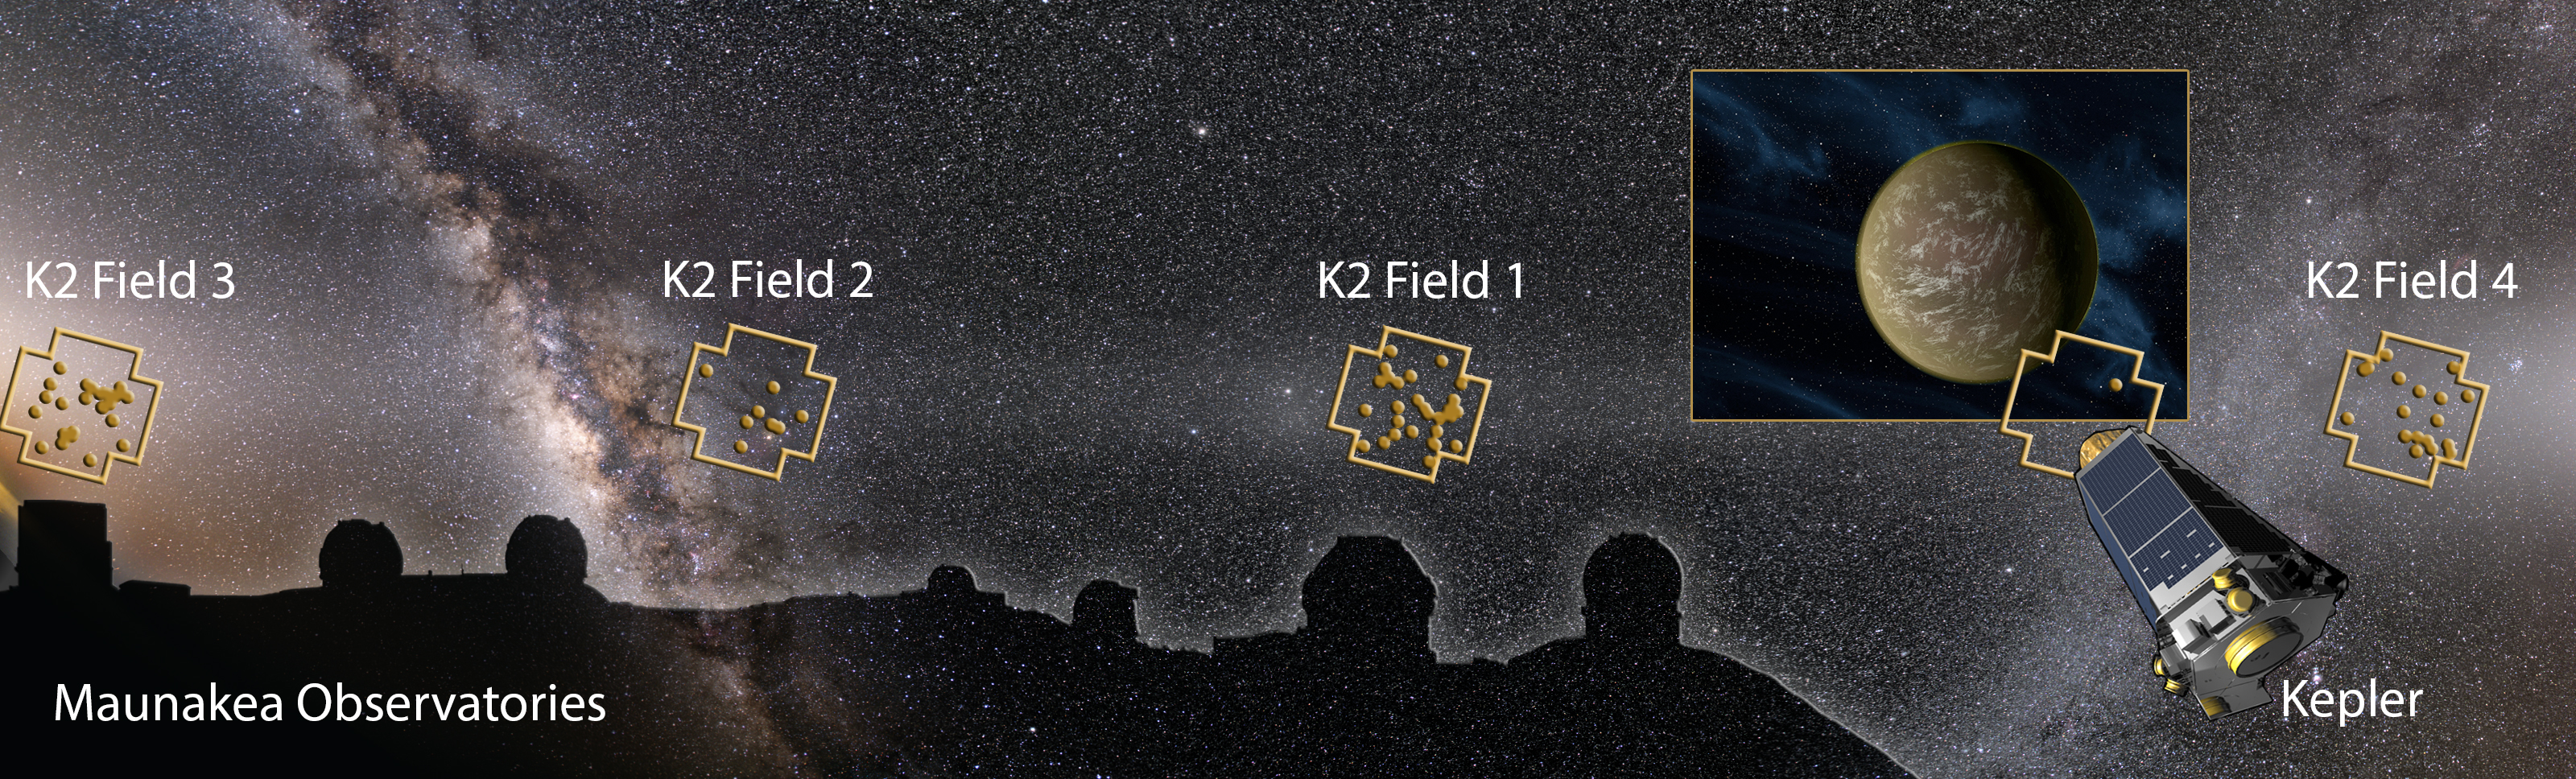

Gemini Observatory Instrumental in Exoplanet Harvest

Image montage showing the Maunakea Observatories, Kepler Space Telescope, and night sky with K2 Fields and discovered planetary systems (dots) overlaid. An international team of scientists discovered more than 100 planets based on images from Kepler operating in the ‘K2 Mission’. The team confirmed and characterized the planets using a suite of telescopes worldwide, including four on Maunakea (the twin telescopes of Keck Observatory, the GeminiíNorth Telescope, and the Infrared Telescope Facility). The planet image on the right is an artist’s impression of a representative planet.

Credit: Art by Karen Teramura (UHIfA) based on night sky image of the ecliptic plane by Miloslav Druckmüller and Shadia Habbal, and Kepler Telescope and planet images by NASA.